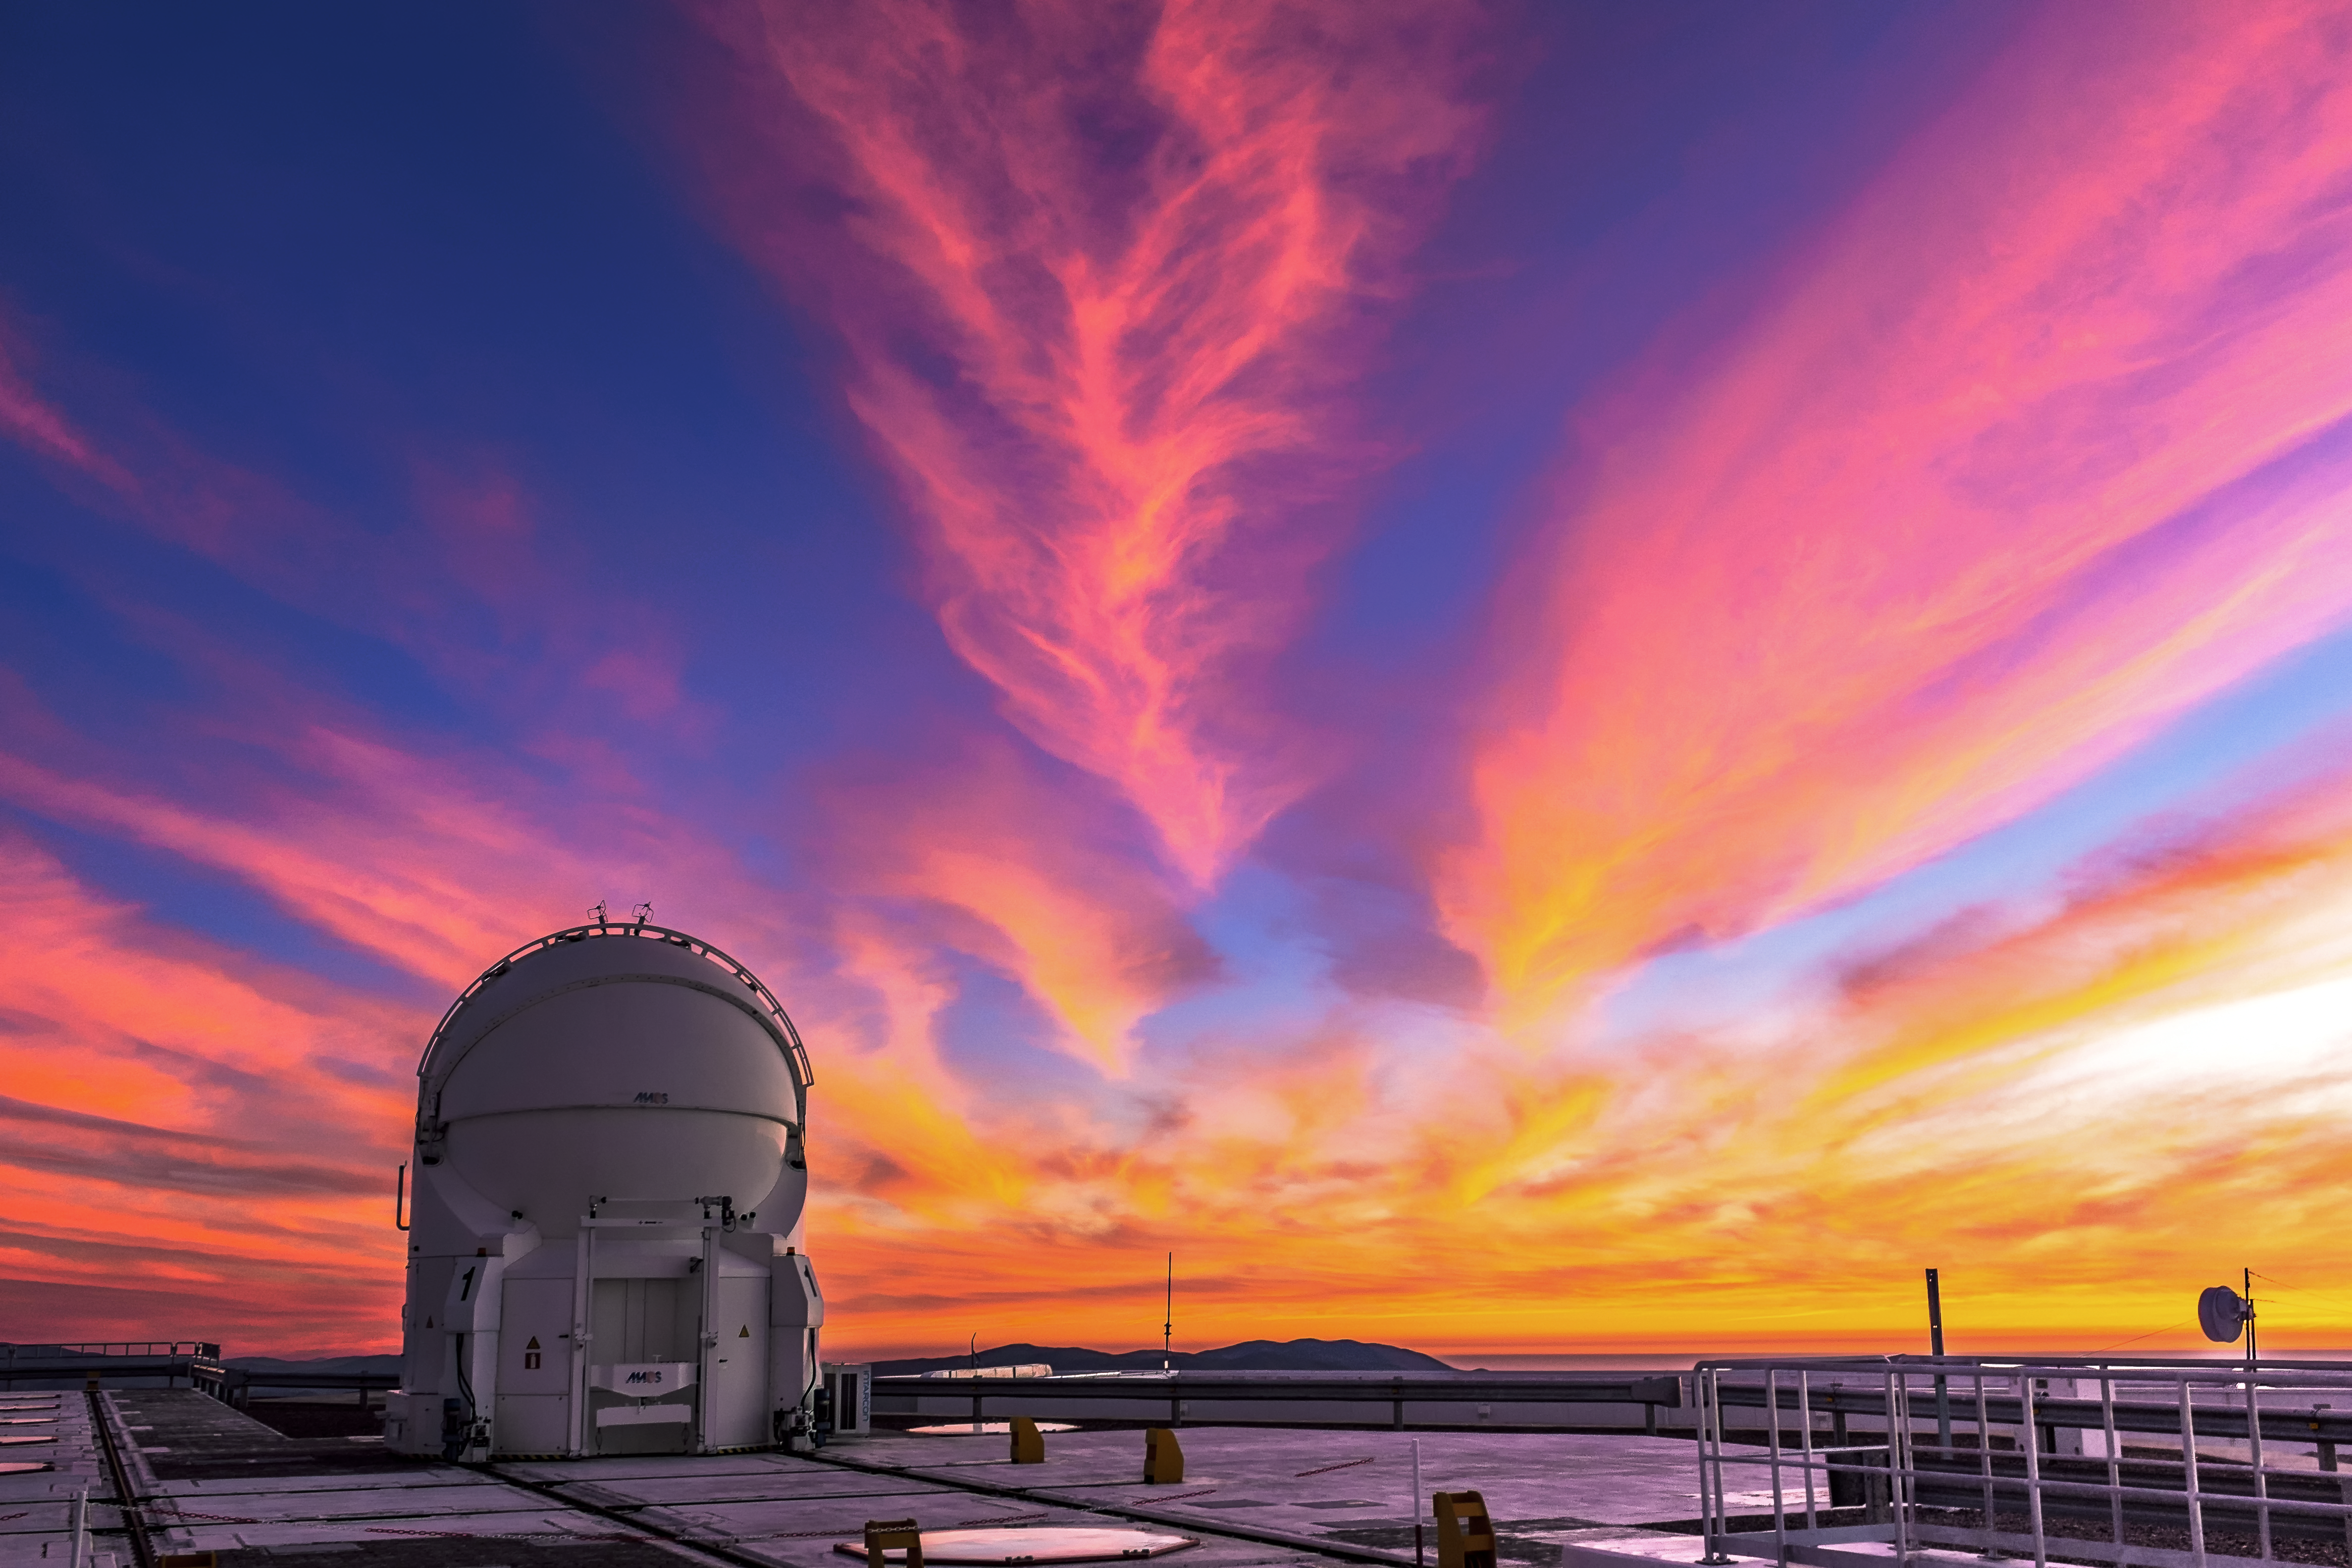

A surreal sunset at Paranal

The Sun setting over the Pacific Ocean paints the wavering ribbons of cloud overheard and the VLT platform below in surreal, daliesque hues.

Credit: M. Roselund/ESO